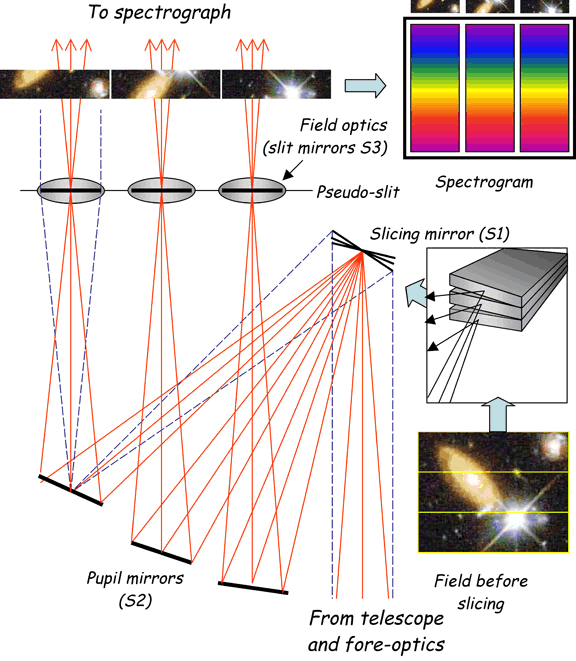

Schematic of the GNIRS IFU

Schematic of the GNIRS IFU showing key elements highlighted in the accompanying text.

Credit: International Gemini Observatory/NOIRLab/NSF/AURA